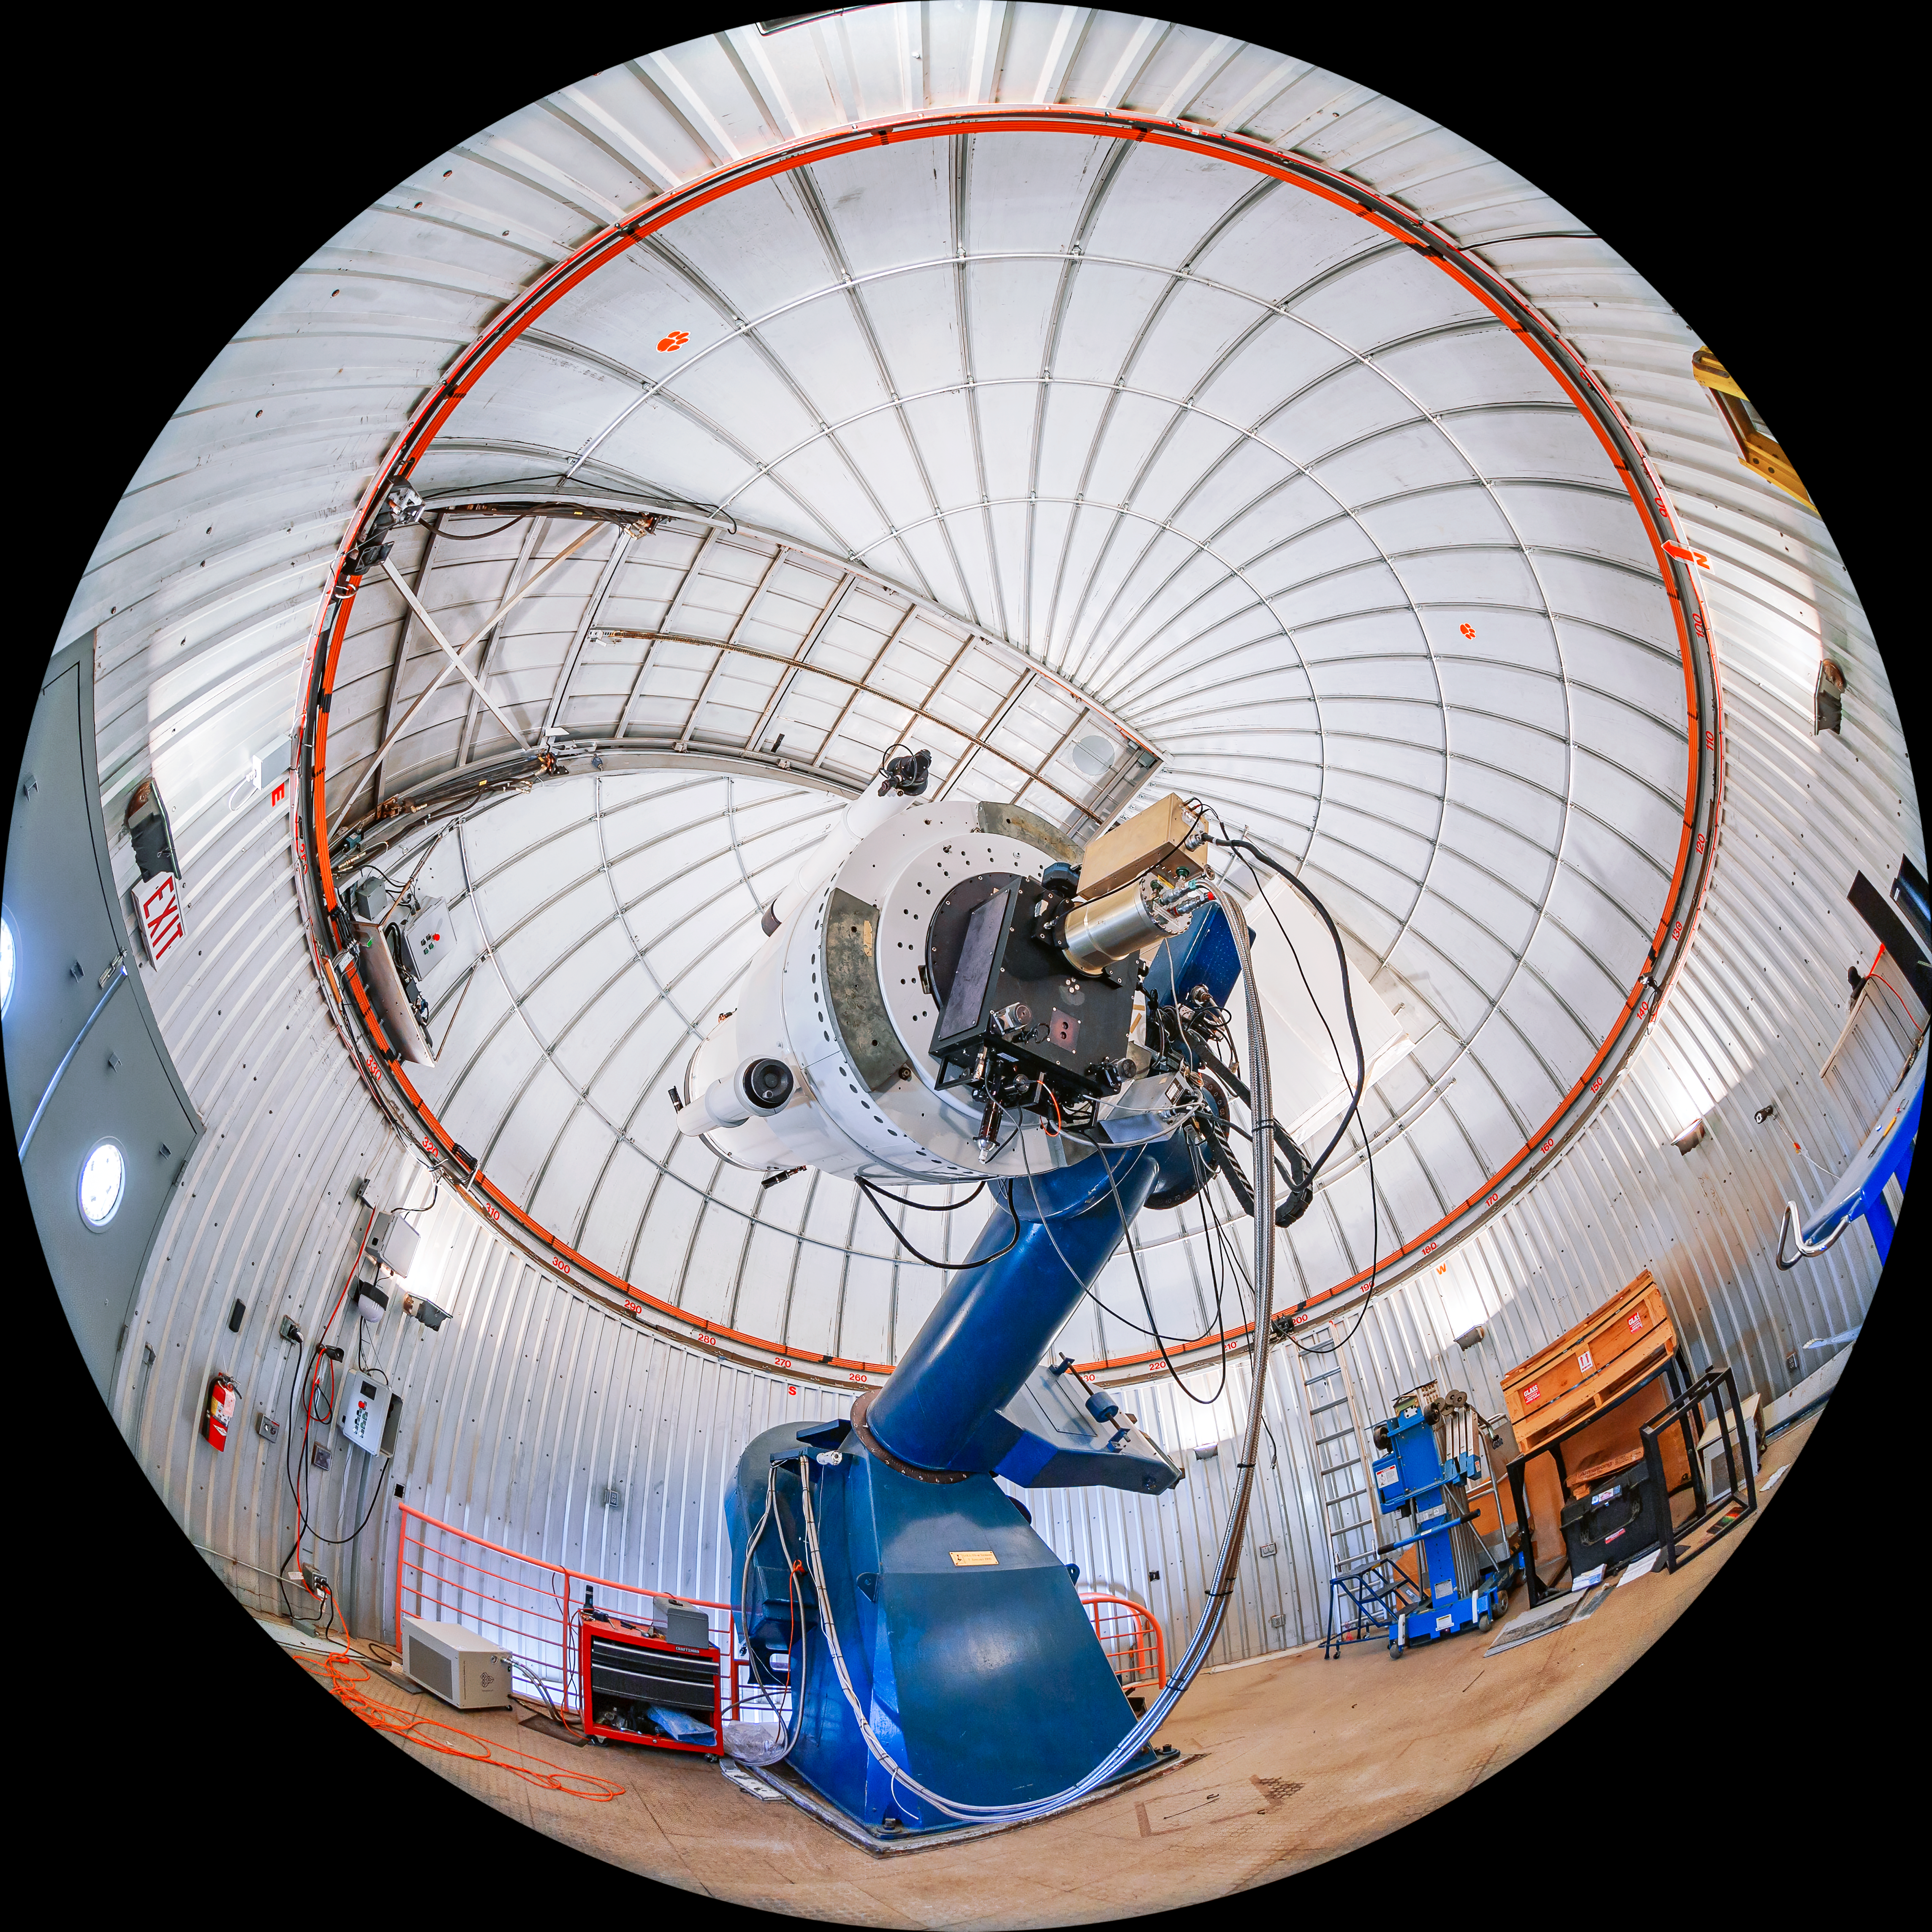

SARA Kitt Peak Telescope Fulldome

A fulldome view of the interior of the SARA Kitt Peak Telescope on Kitt Peak National Observatory in Arizona.

Credit: KPNO/NOIRLab/NSF/AURA/T. Matsopoulos